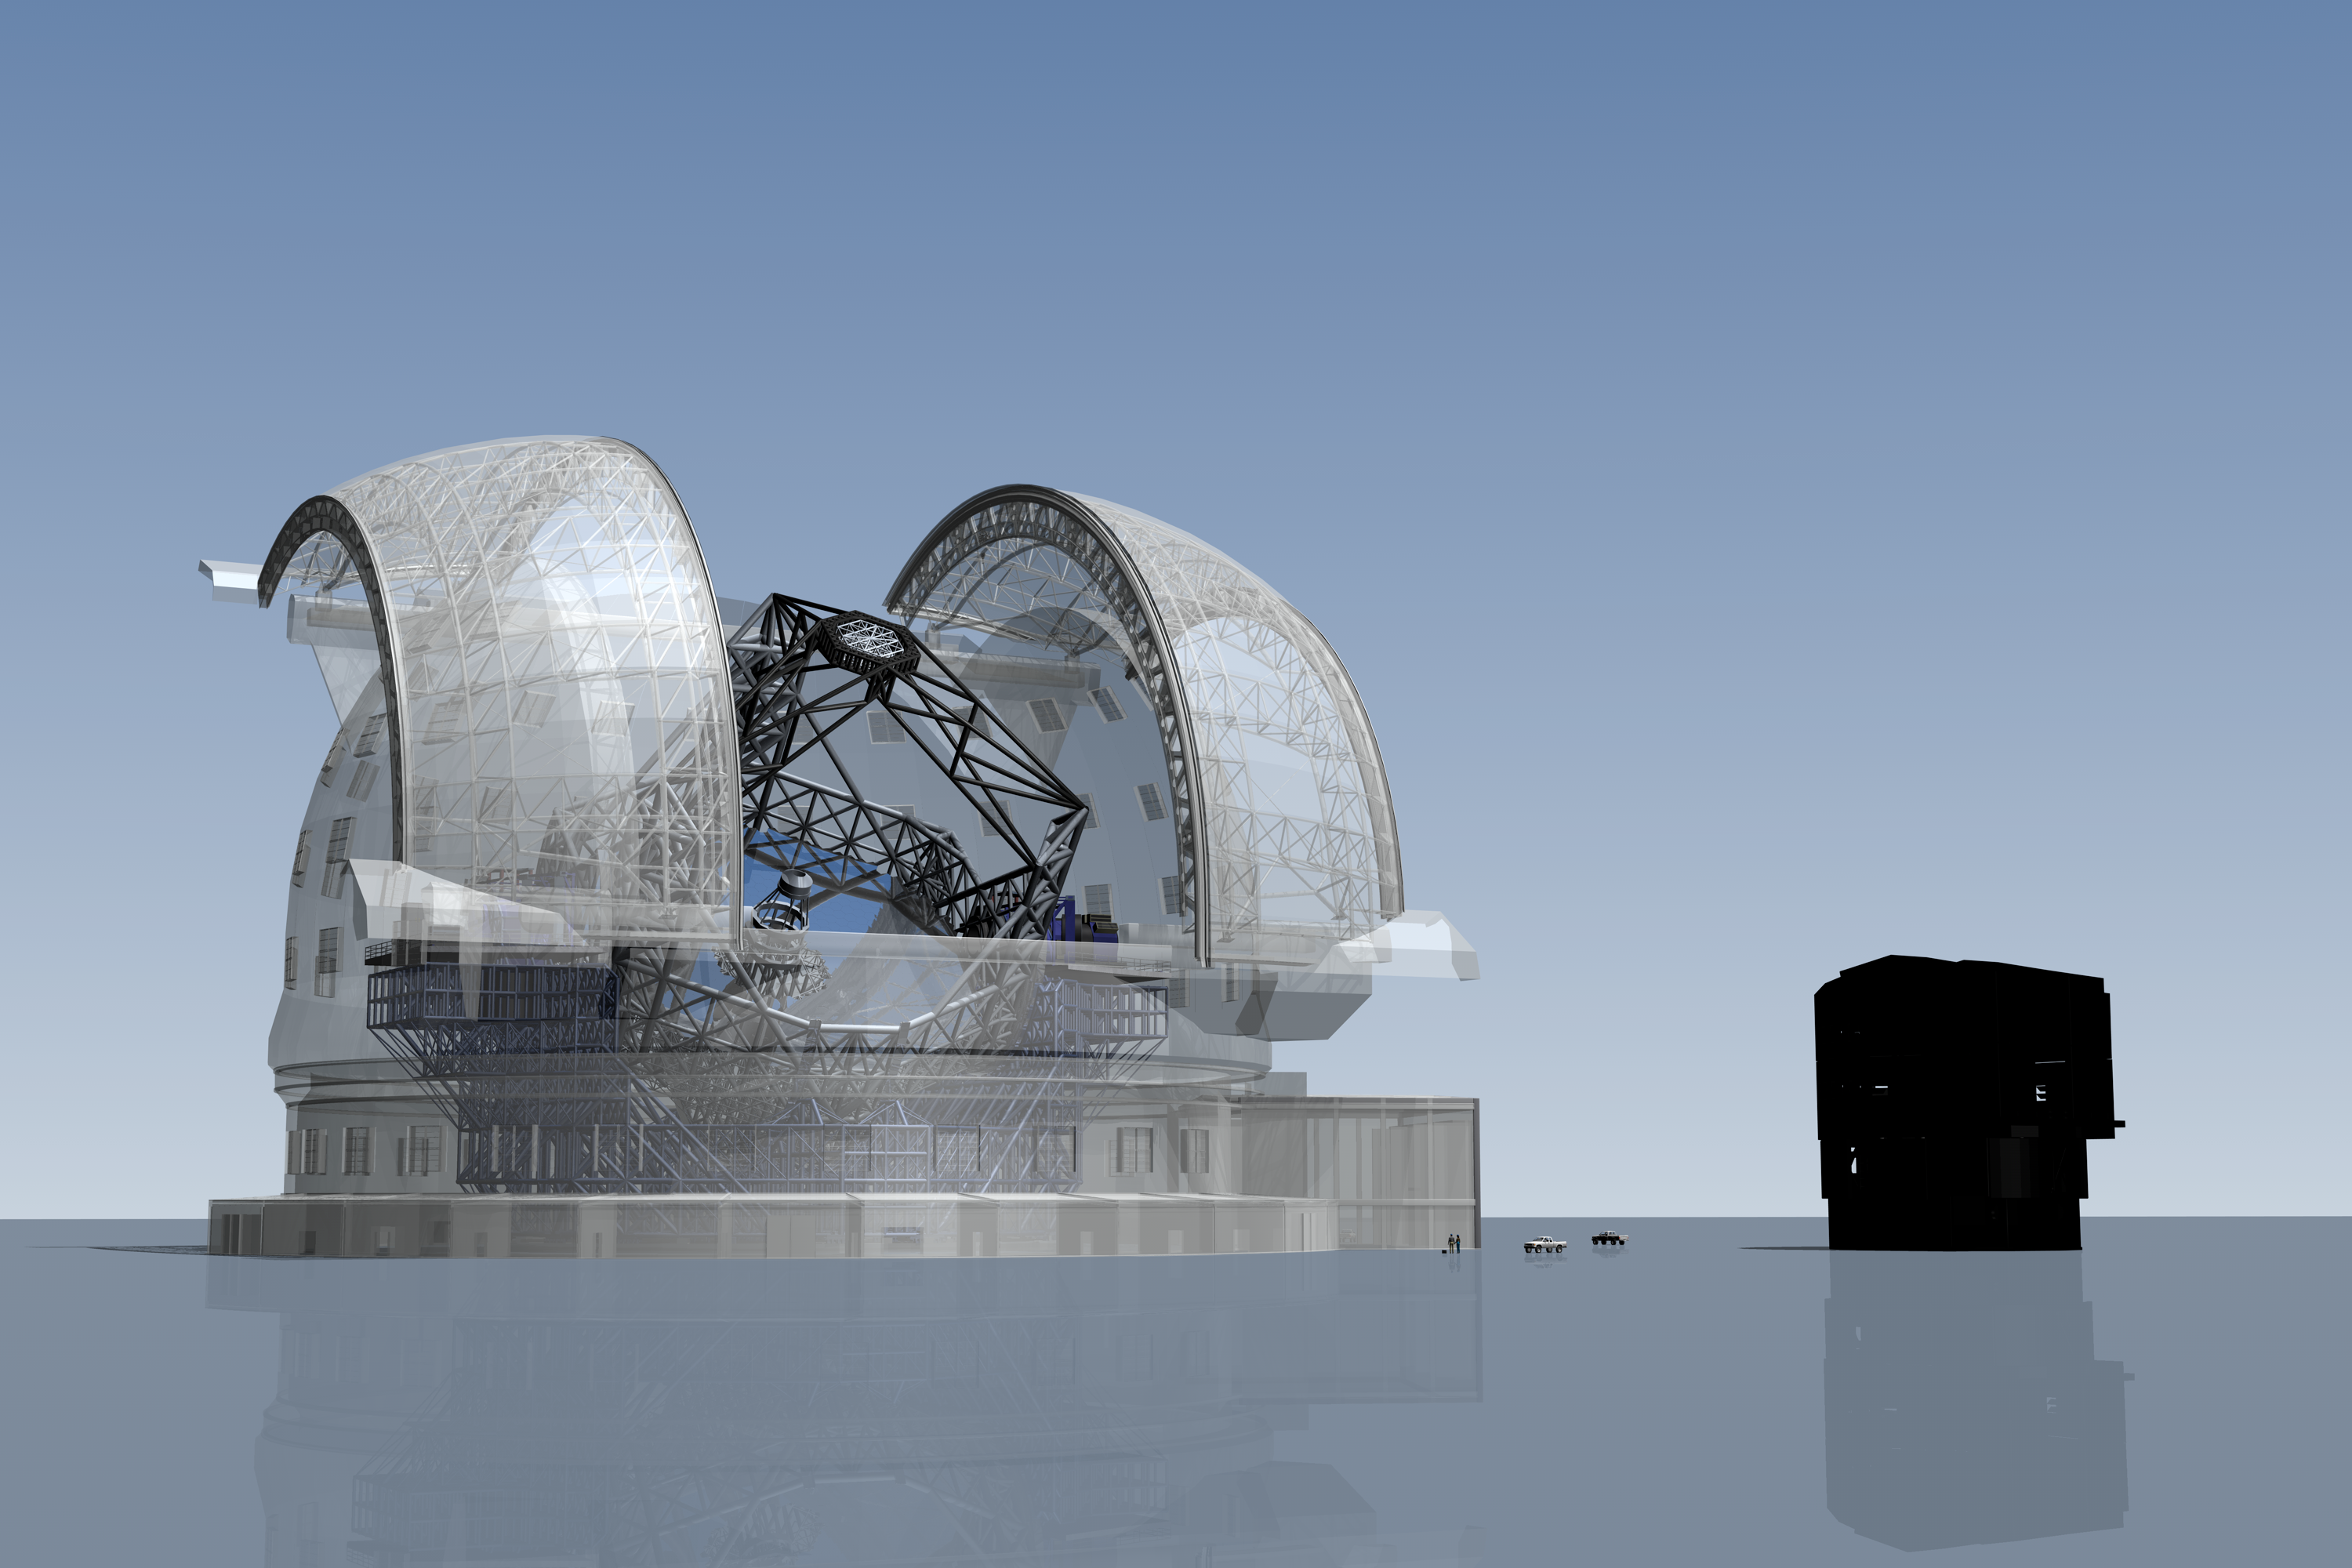

ELT vs. VLT

The ELT here seen in a scale comparison with one of the VLT domes.

The design for the ELT shown here was published in 2009 and is preliminary.

Credit: ESO